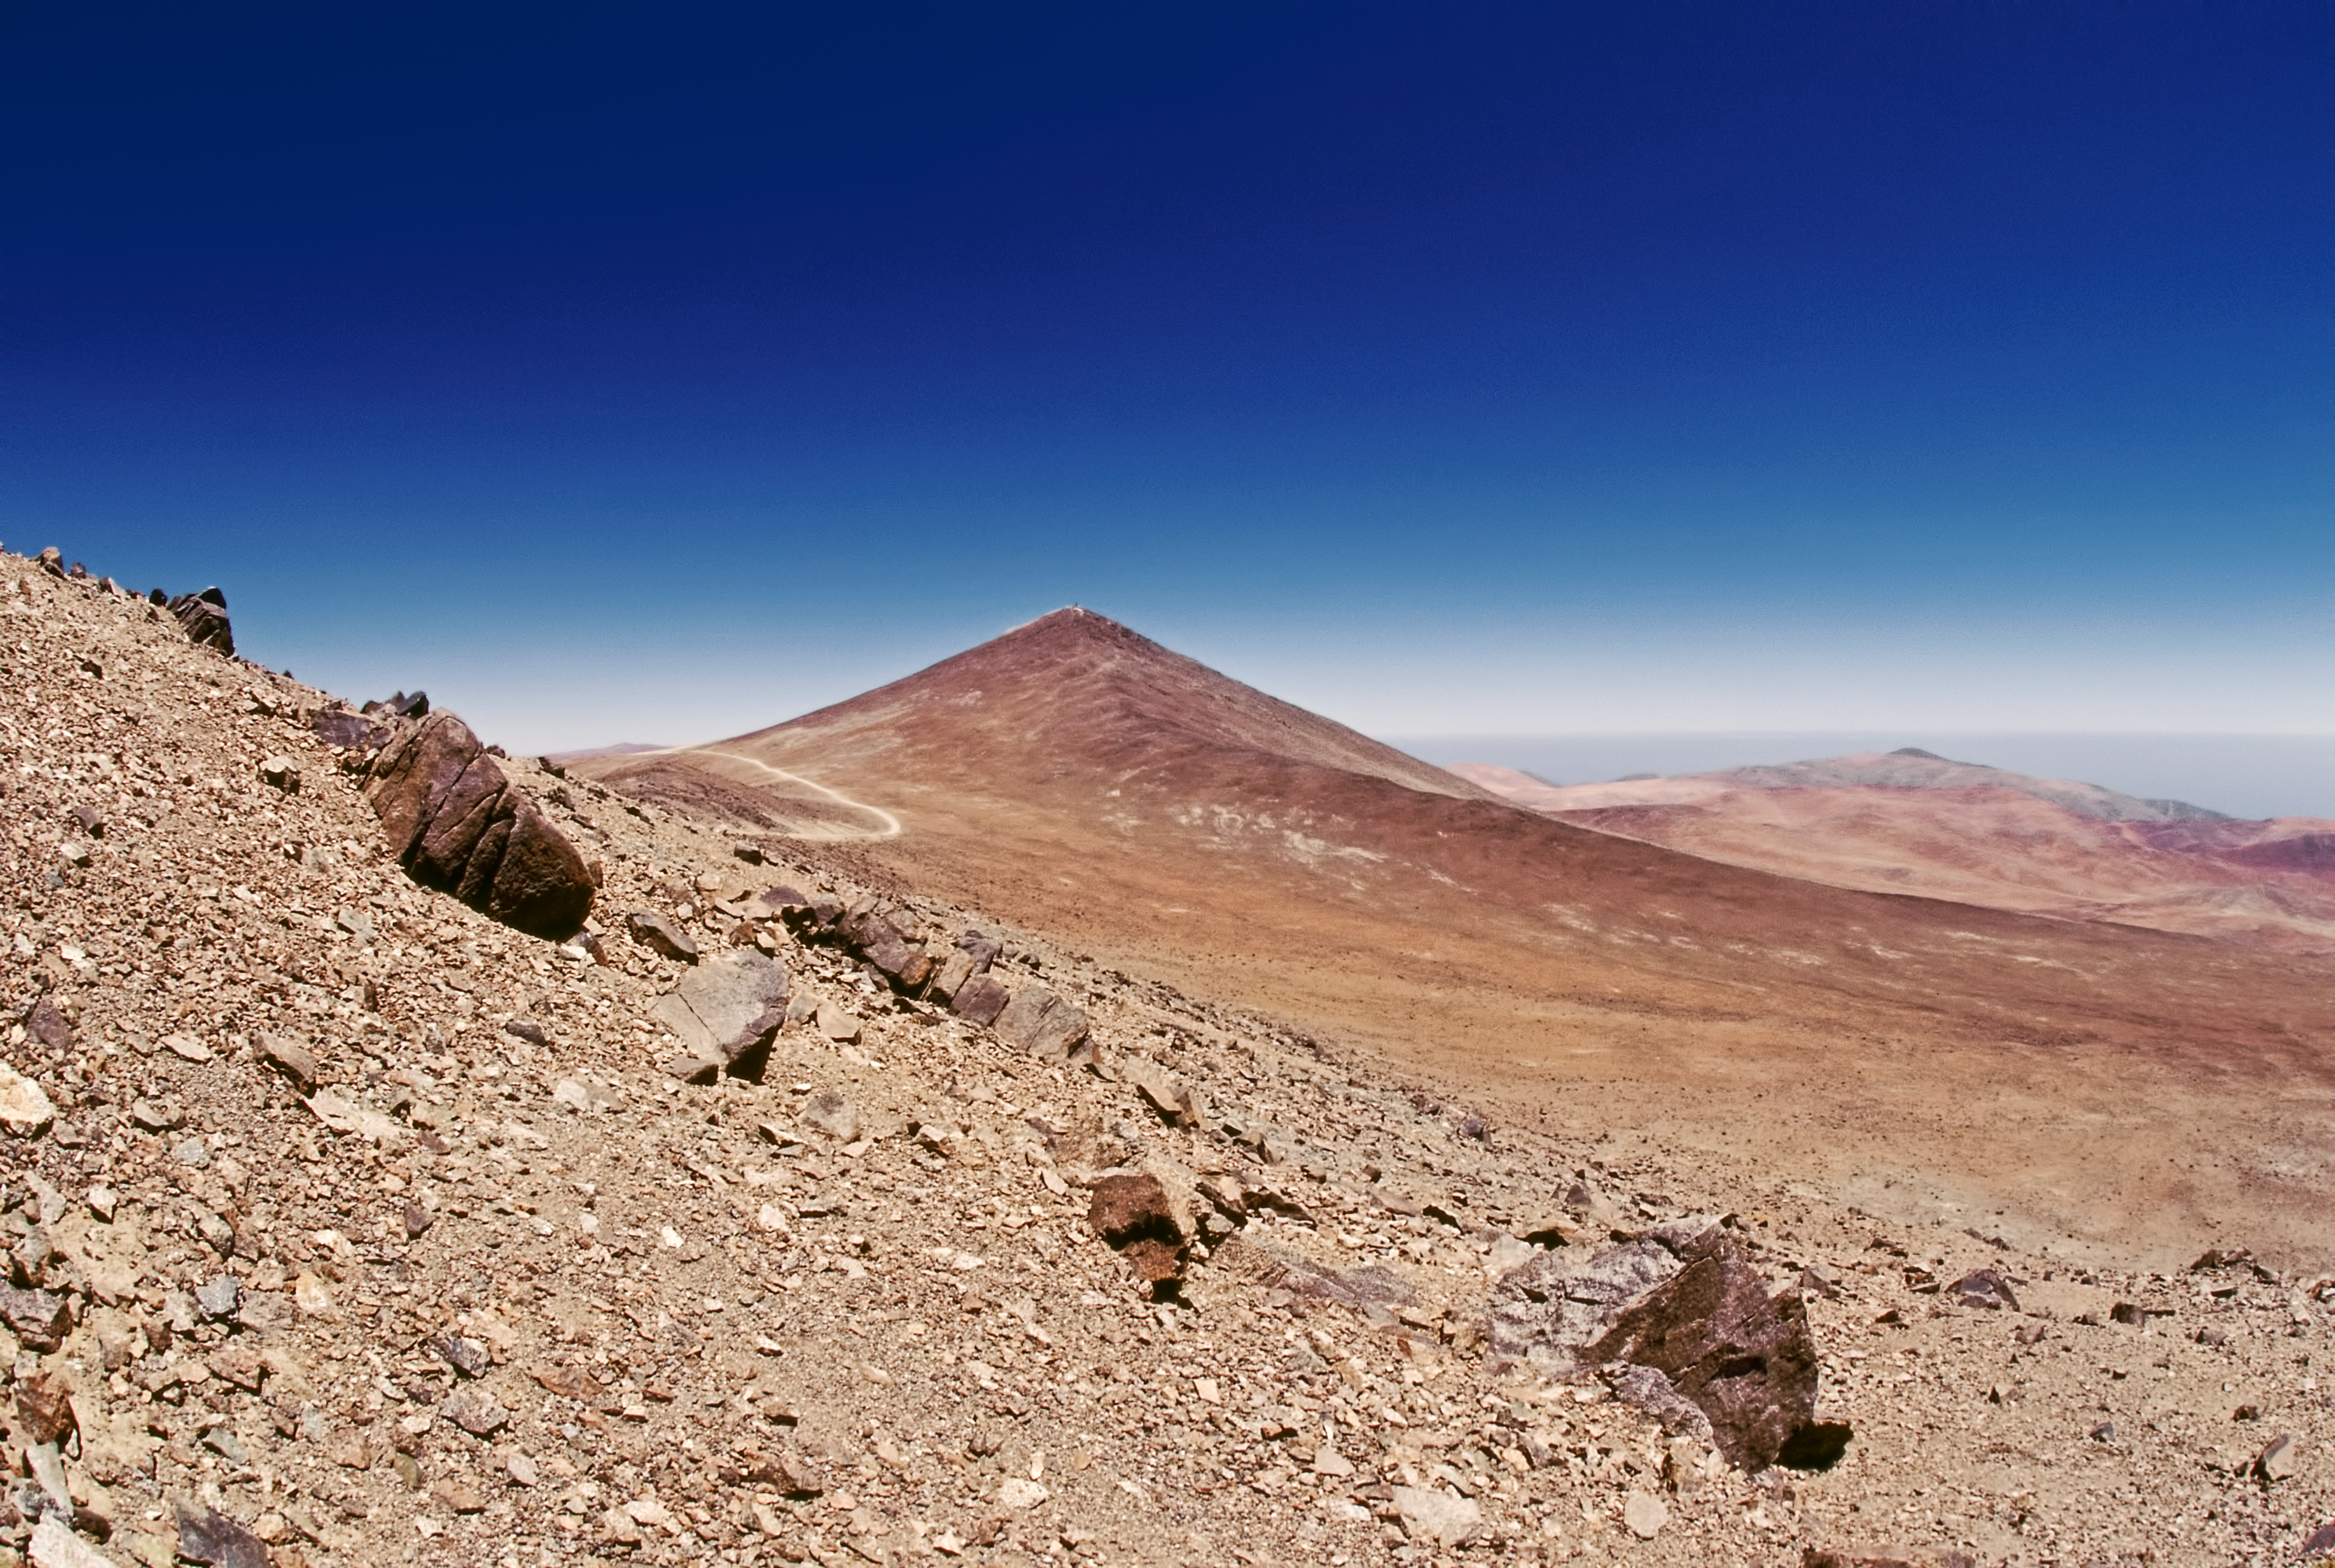

Cerro Paranal in 1987

A view of Paranal from May 1987.

Credit: ESO